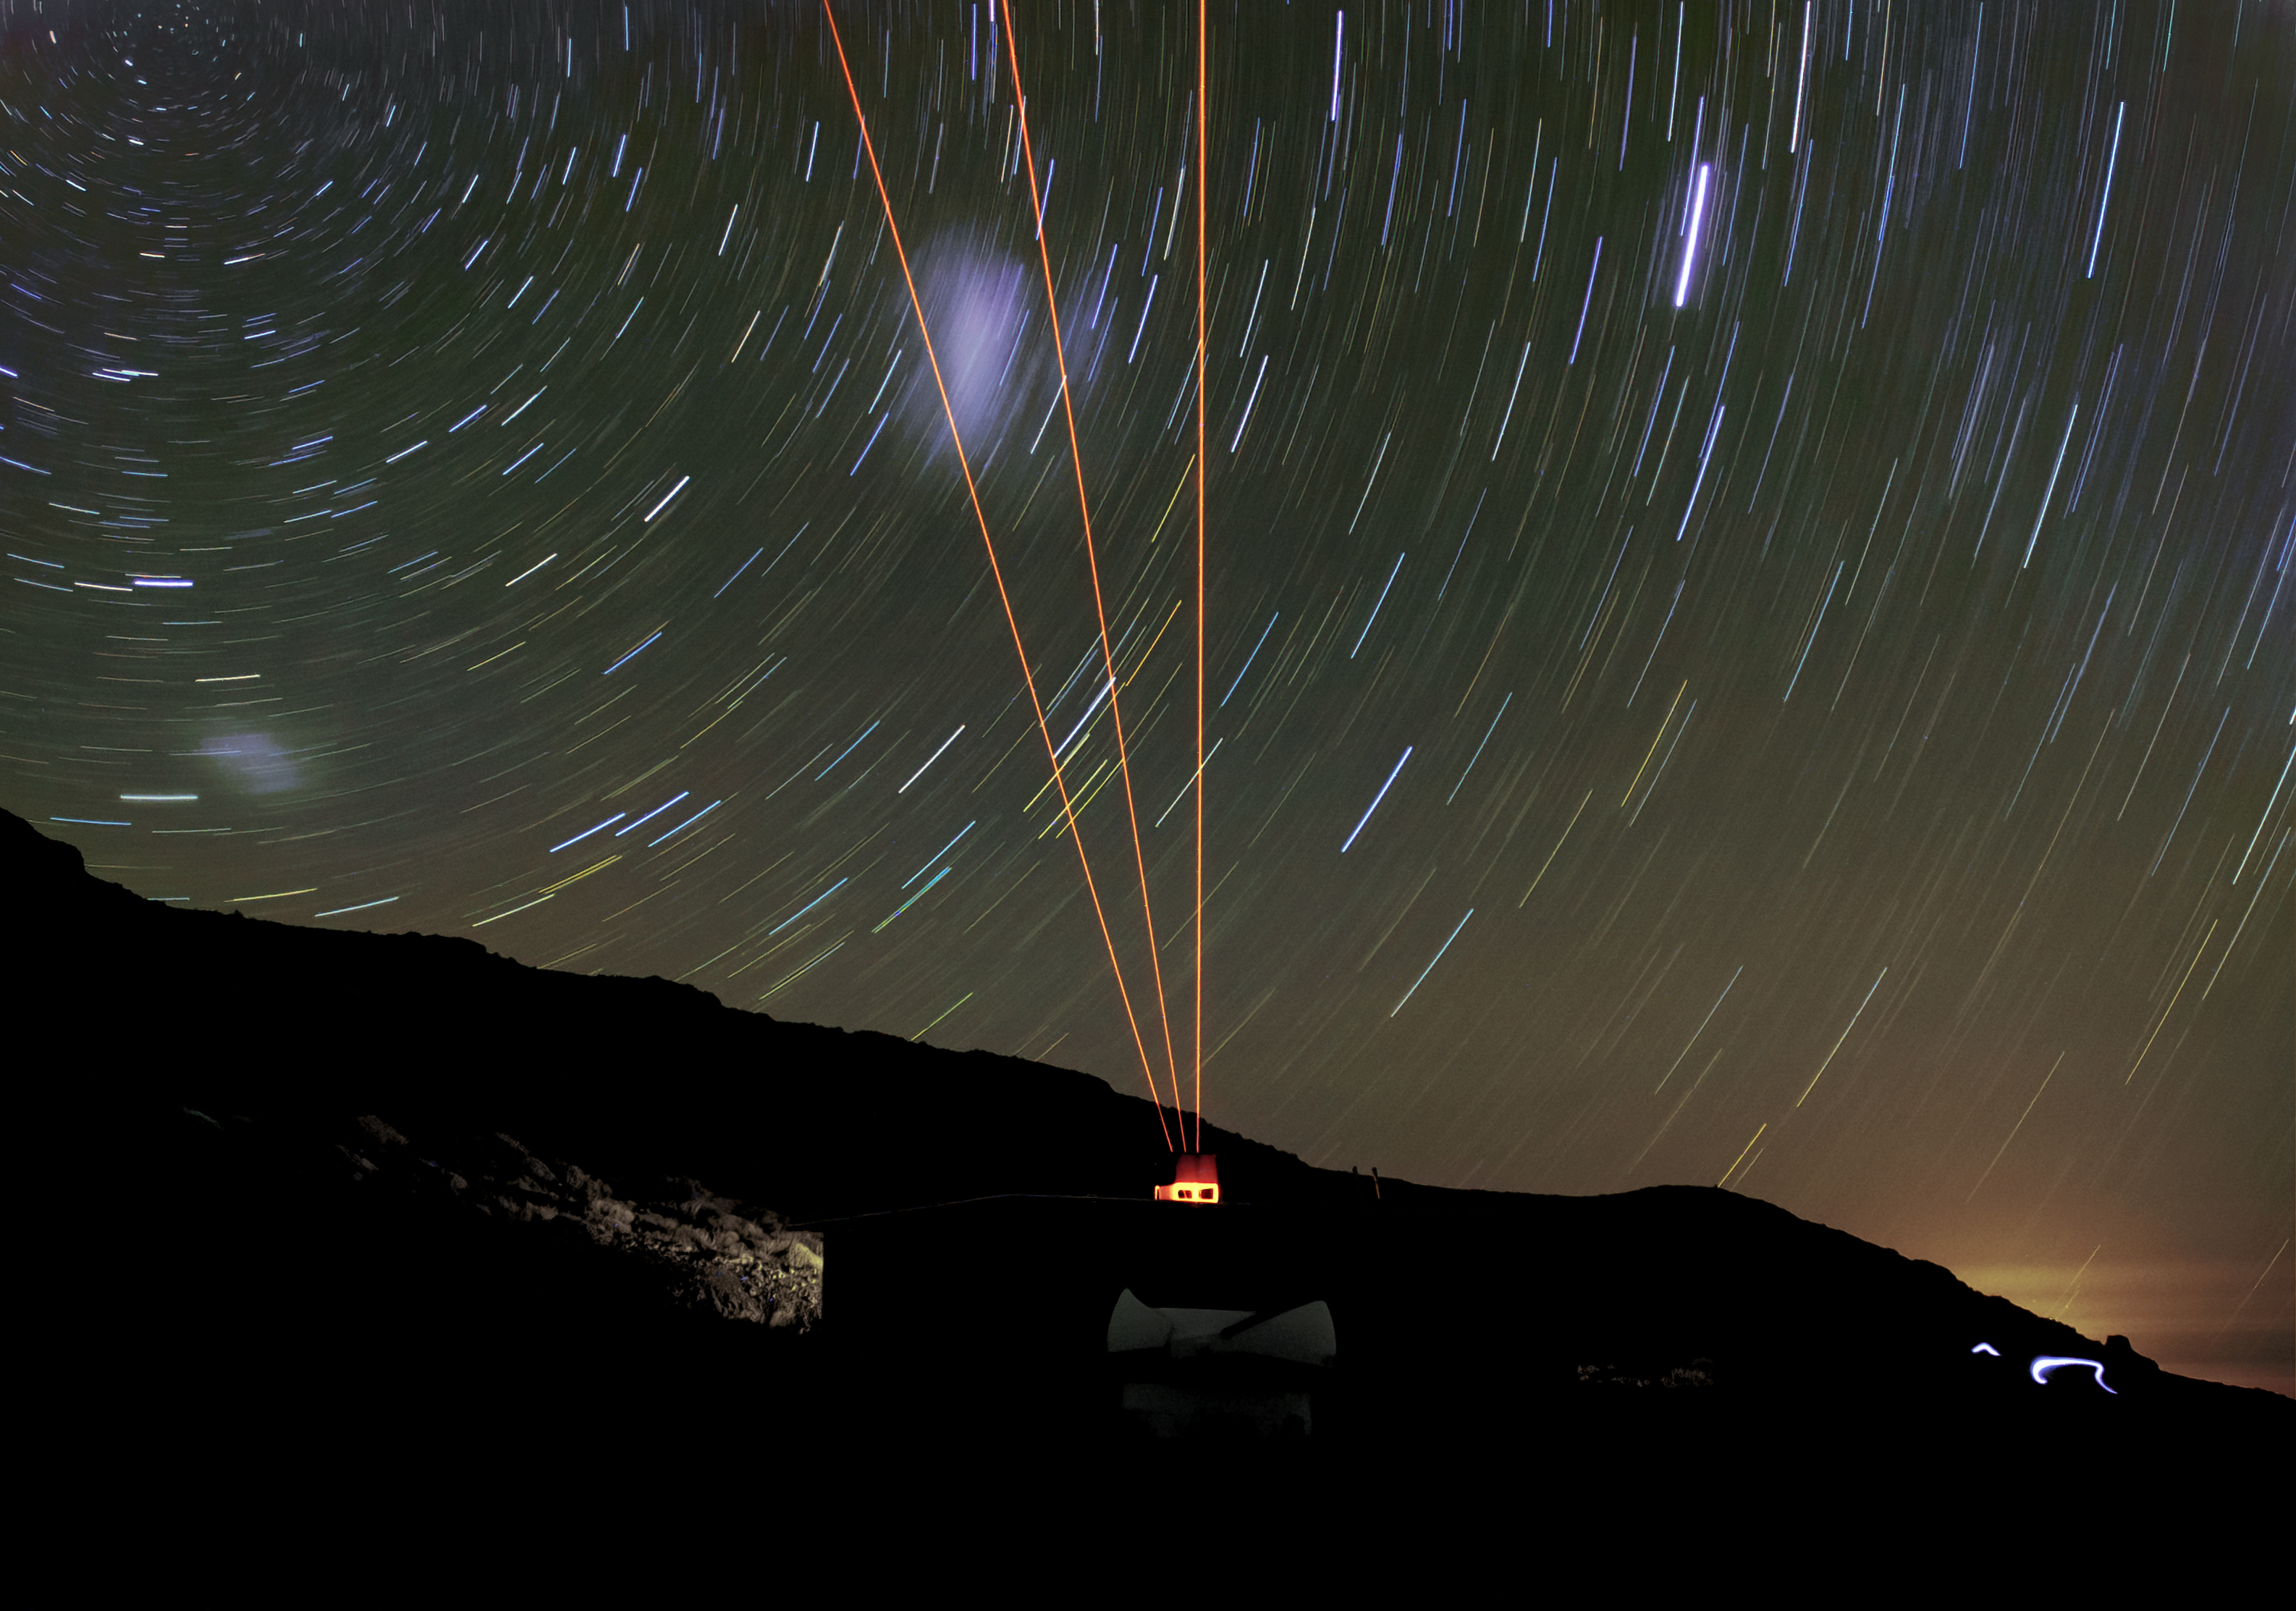

Andes Lidar Observatory

This nighttime photo of the Andres Lidar Observatory shows three laser beams pointing to the zenith, east, and south.

Credit: CTIO/NOIRLab/NSF/AURA